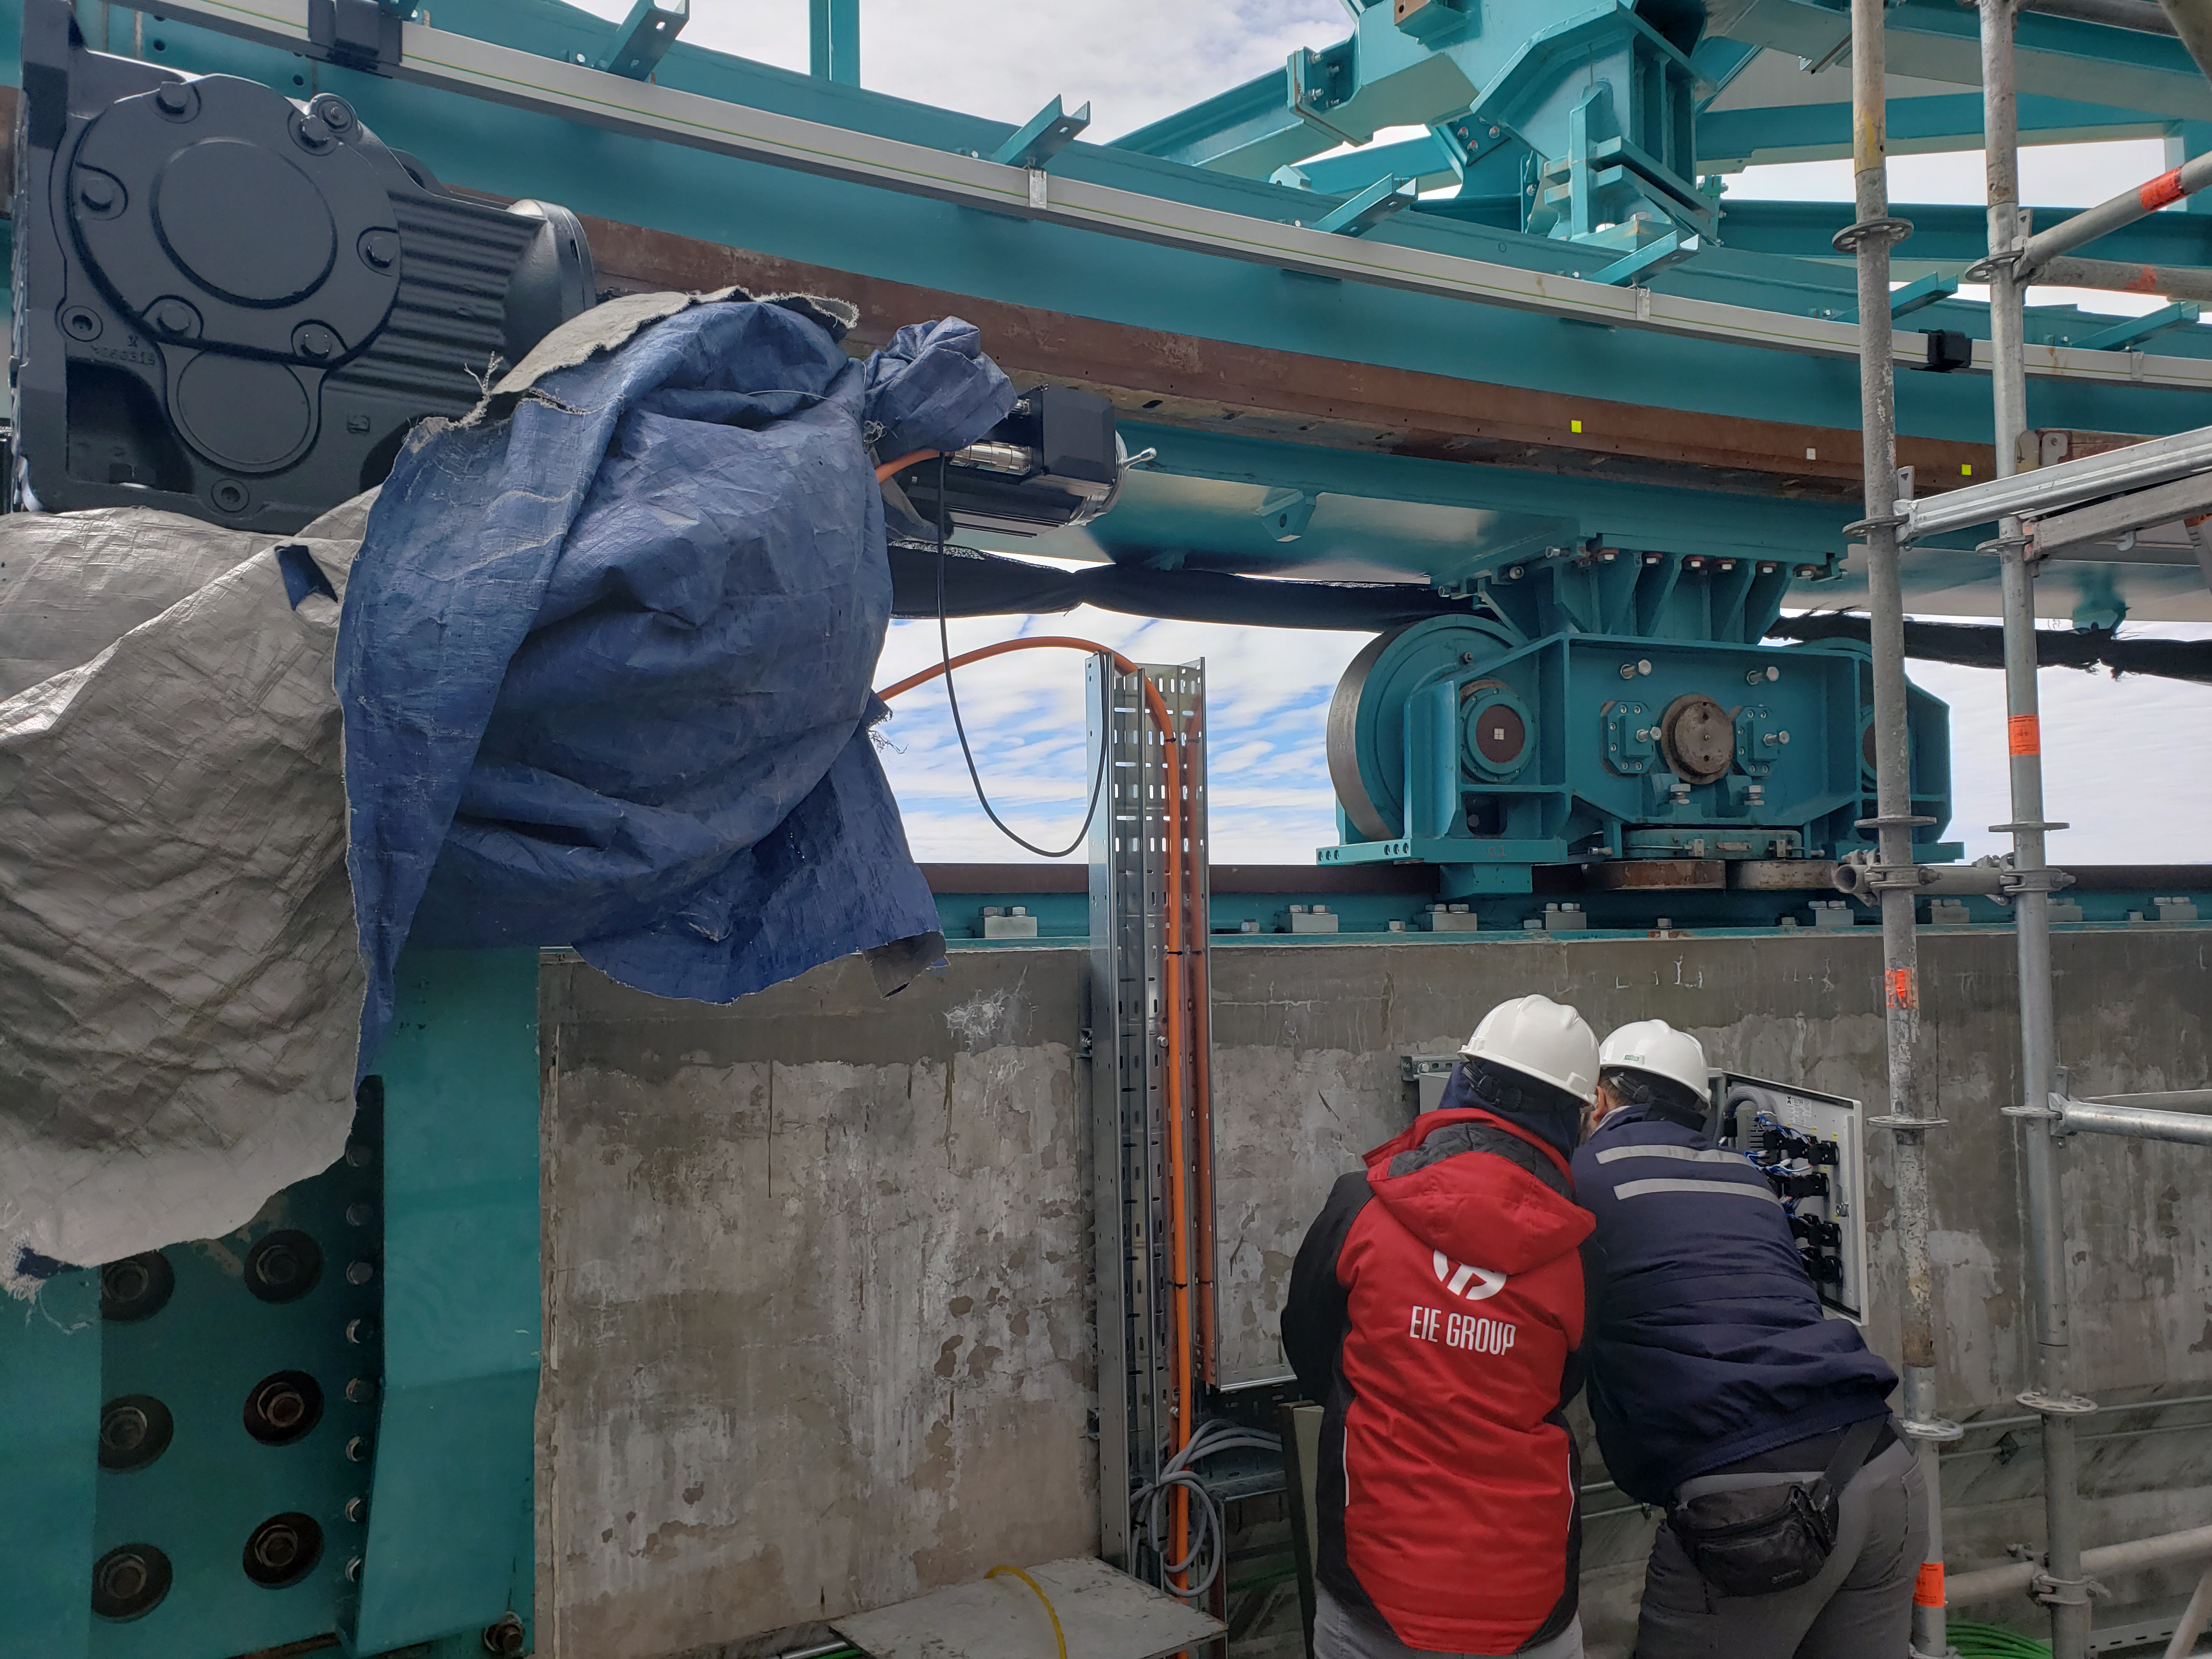

Summit Construction Progress October 2019

General overview photos of recent progress on the summit.

Credit: Rubin Observatory/NSF/AURA